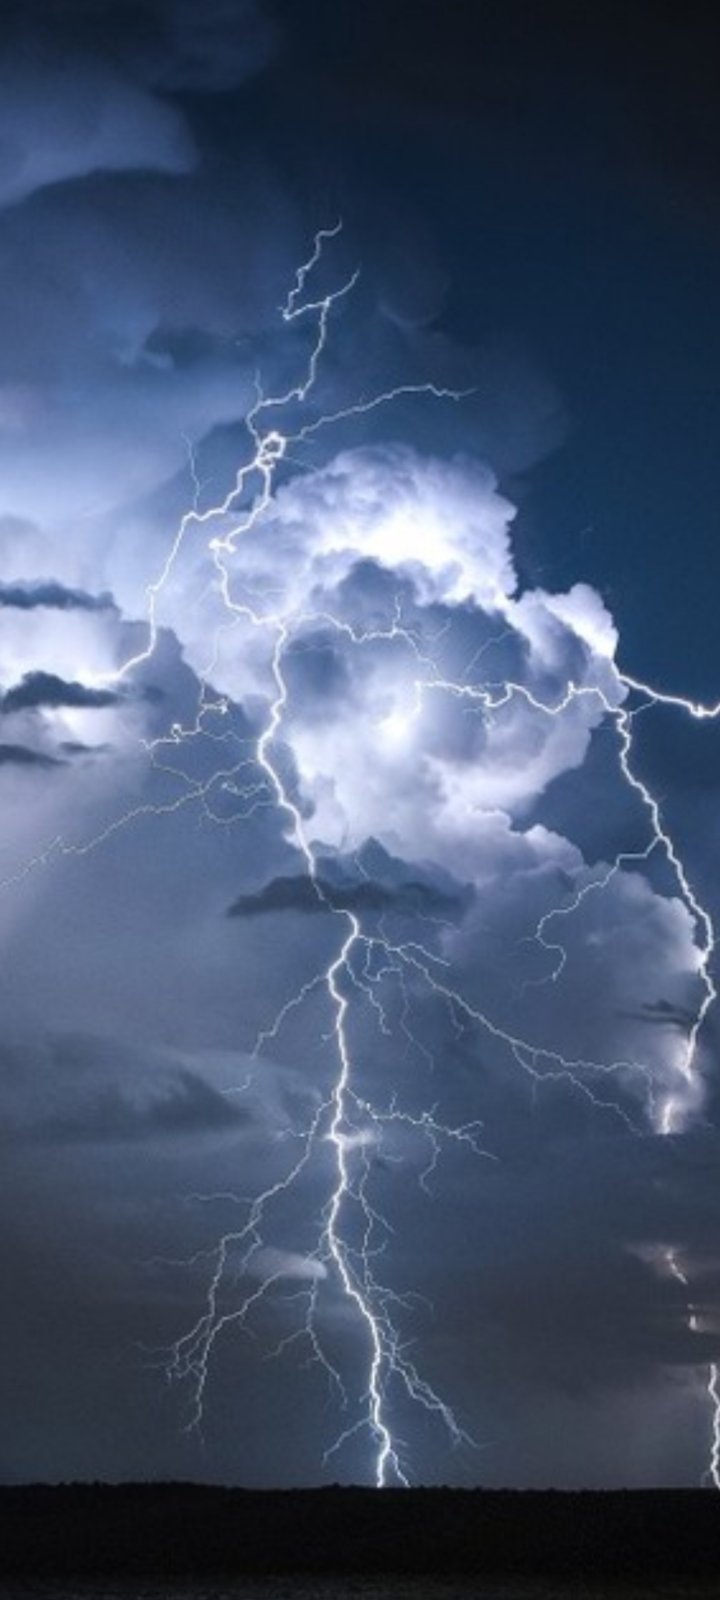

Our Sky

Photographer: Ema Radulović
Country: Sebia

In the brooding serenity of a night in Belgrade, Serbia, a captivating display of lightning was captured during an astrophotography class in January 2023. Lightning is a natural electrical discharge that occurs during thunderstorms when electrically charged regions of the atmosphere momentarily equalise. This photograph, taken with a smartphone, showcases the transient yet stunning power of these electrical storms, and receives an honourable mention in the category of Still images taken exclusively with smartphones/mobile devices. It reminds us of the raw forces of nature that paint the night sky with electrifying displays, offering a glimpse into the powerful dynamics of Earth's atmosphere.

Also see image in Zenodo: https://doi.org/10.5281/zenodo.10359992

Credit: Ema Radulović/IAU OAE (CC BY 4.0)